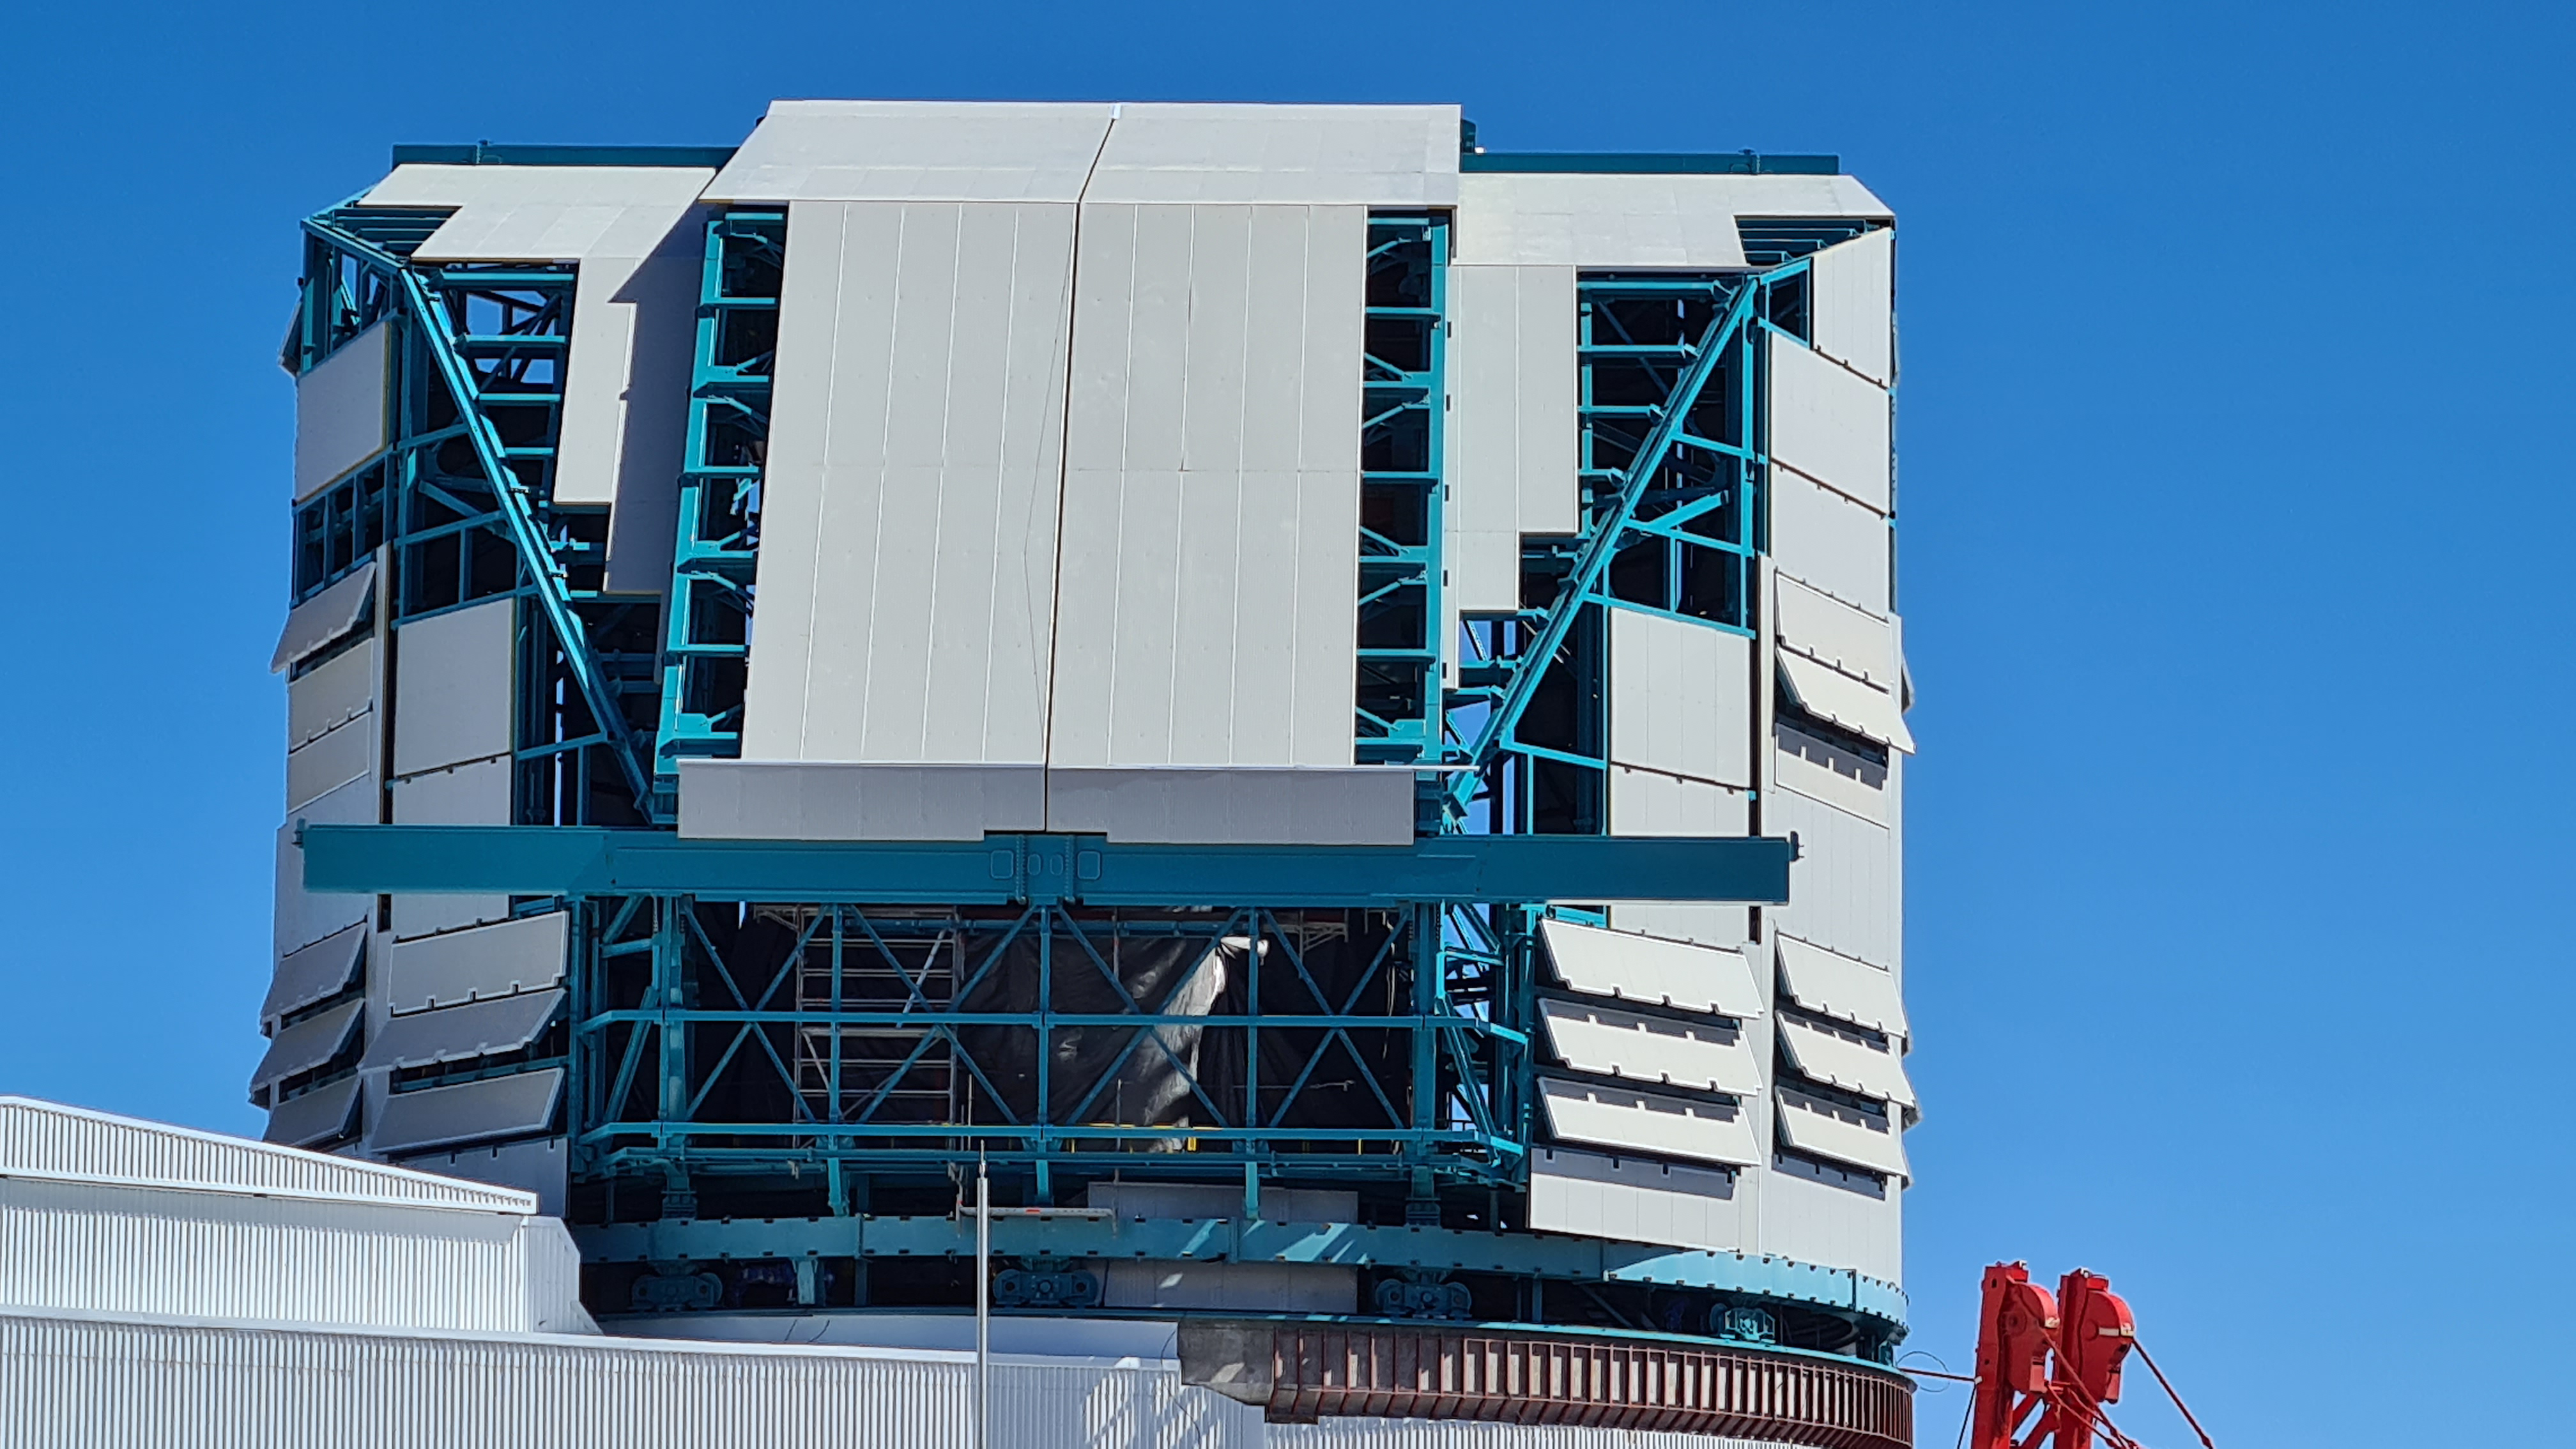

Summit Inspection #2

The second inspection of the facilities and equipment on Cerro Pachón took place on April 14th—these inspections will occur on a regular basis until work can resume on the summit. Minor maintenance tasks included re-inflating the airbag cushions for the Primary/Tertiary Mirror (M1M3), applying protective grease and oil the Dome track and bogies, and adjusting jacks that hold in place heavy elements of the partially assembled Telescope Mount Assembly (TMA).

Credit: Rubin Observatory/NSF/AURA